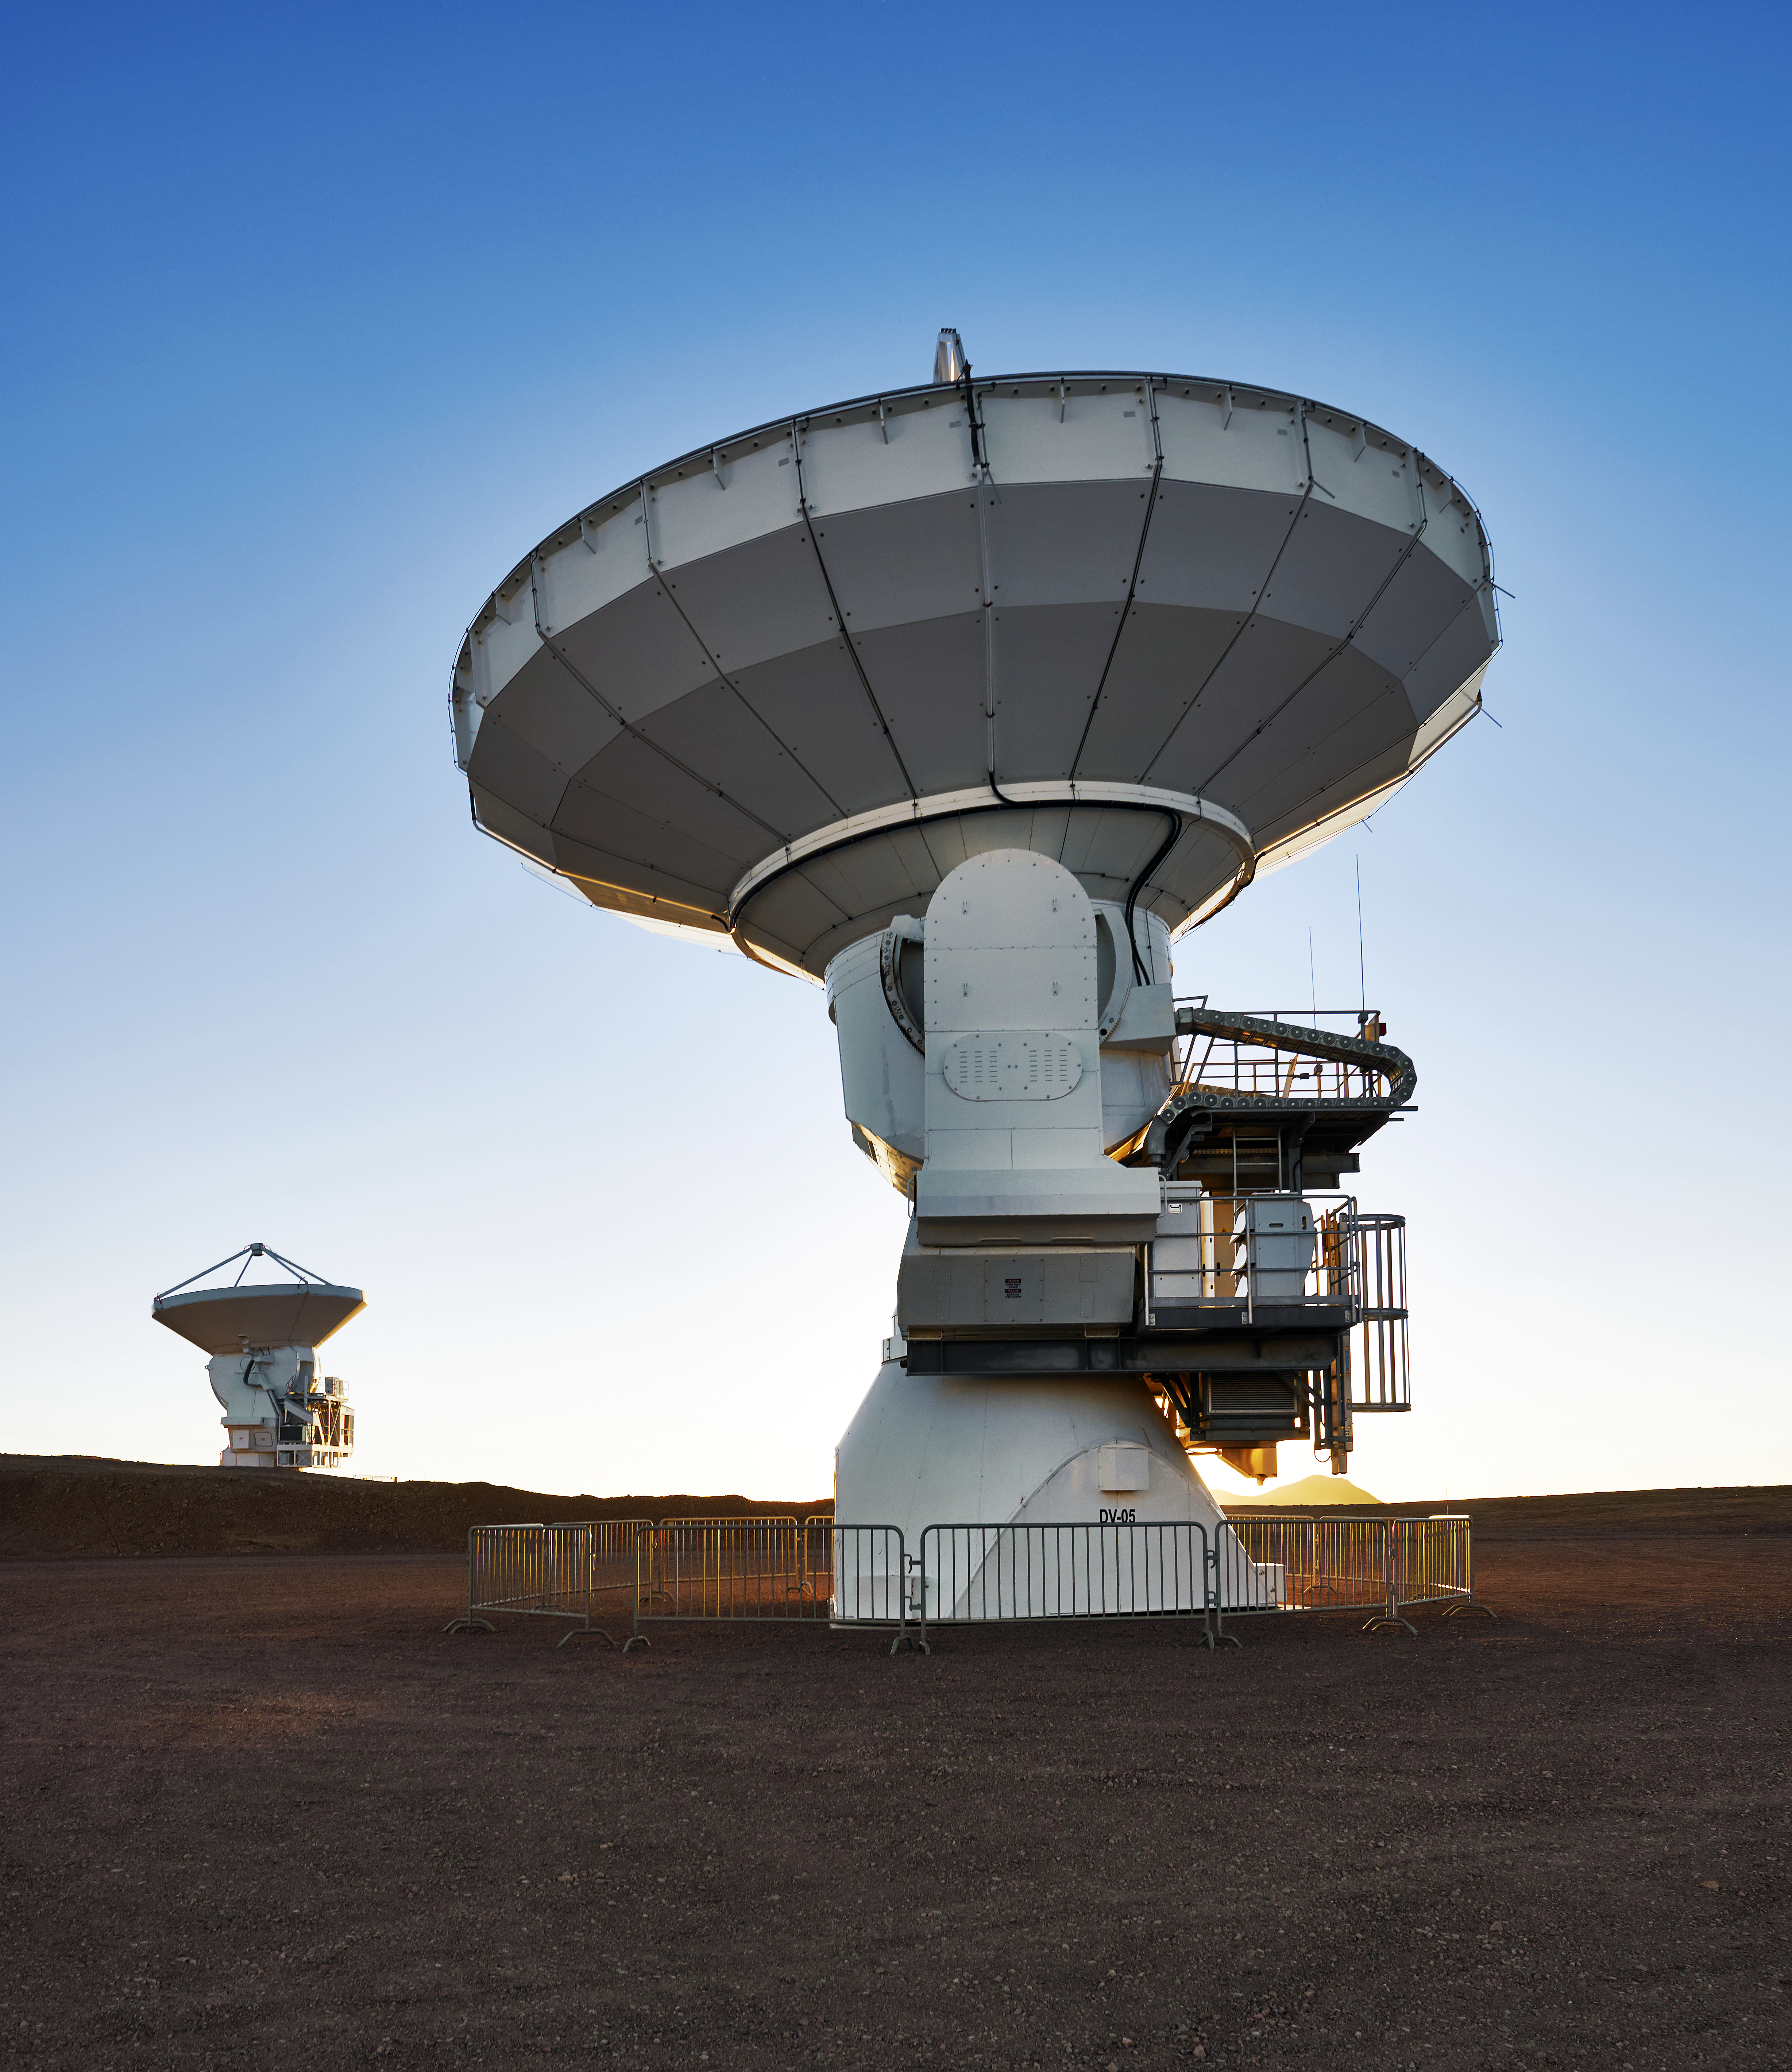

ALMA in full bloom

A pair of ALMA antennas stand proud on the Chajnantor plateau like two huge metal flowers photosynthesising submillimeter radiation. Except, instead of producing chemical energy, useful output comes in the form of hard scientific data.

Credit: Enrico Sacchetti/ESO